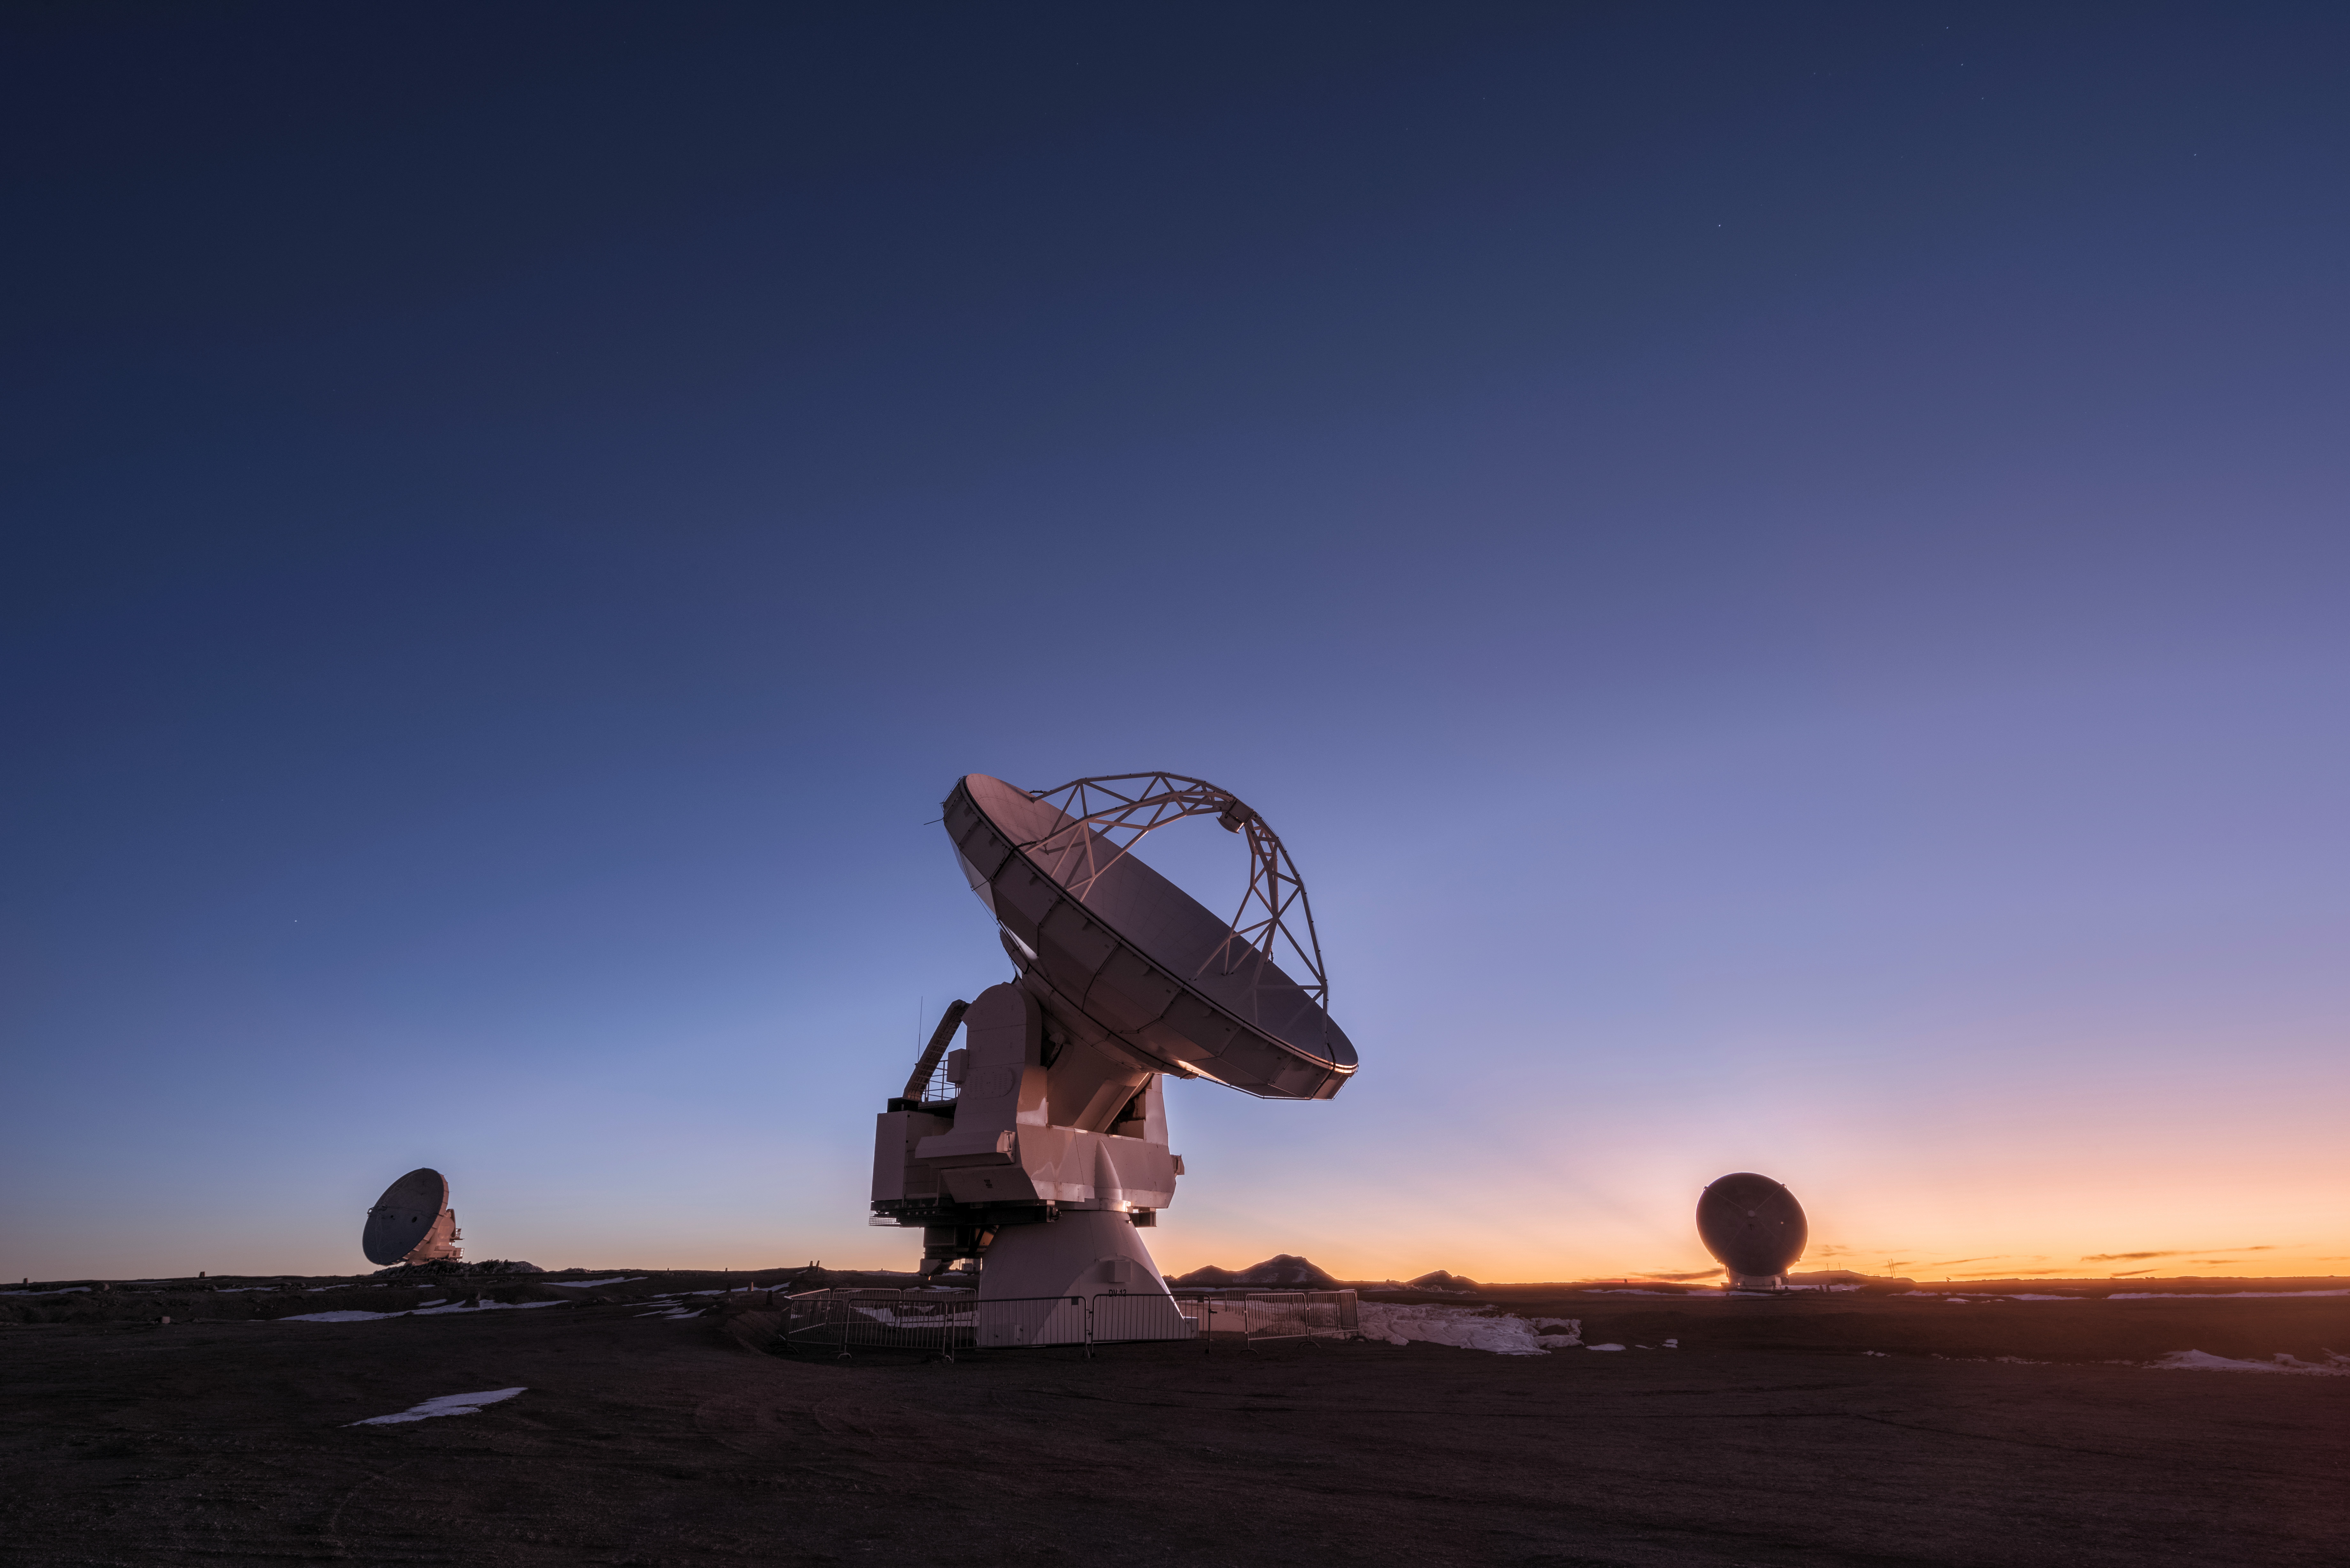

Twilight in the Atacama Desert

Twilight in the Atacama Desert means the beginning of the work day at ALMA.

Credit: D. Kordan (ESO)